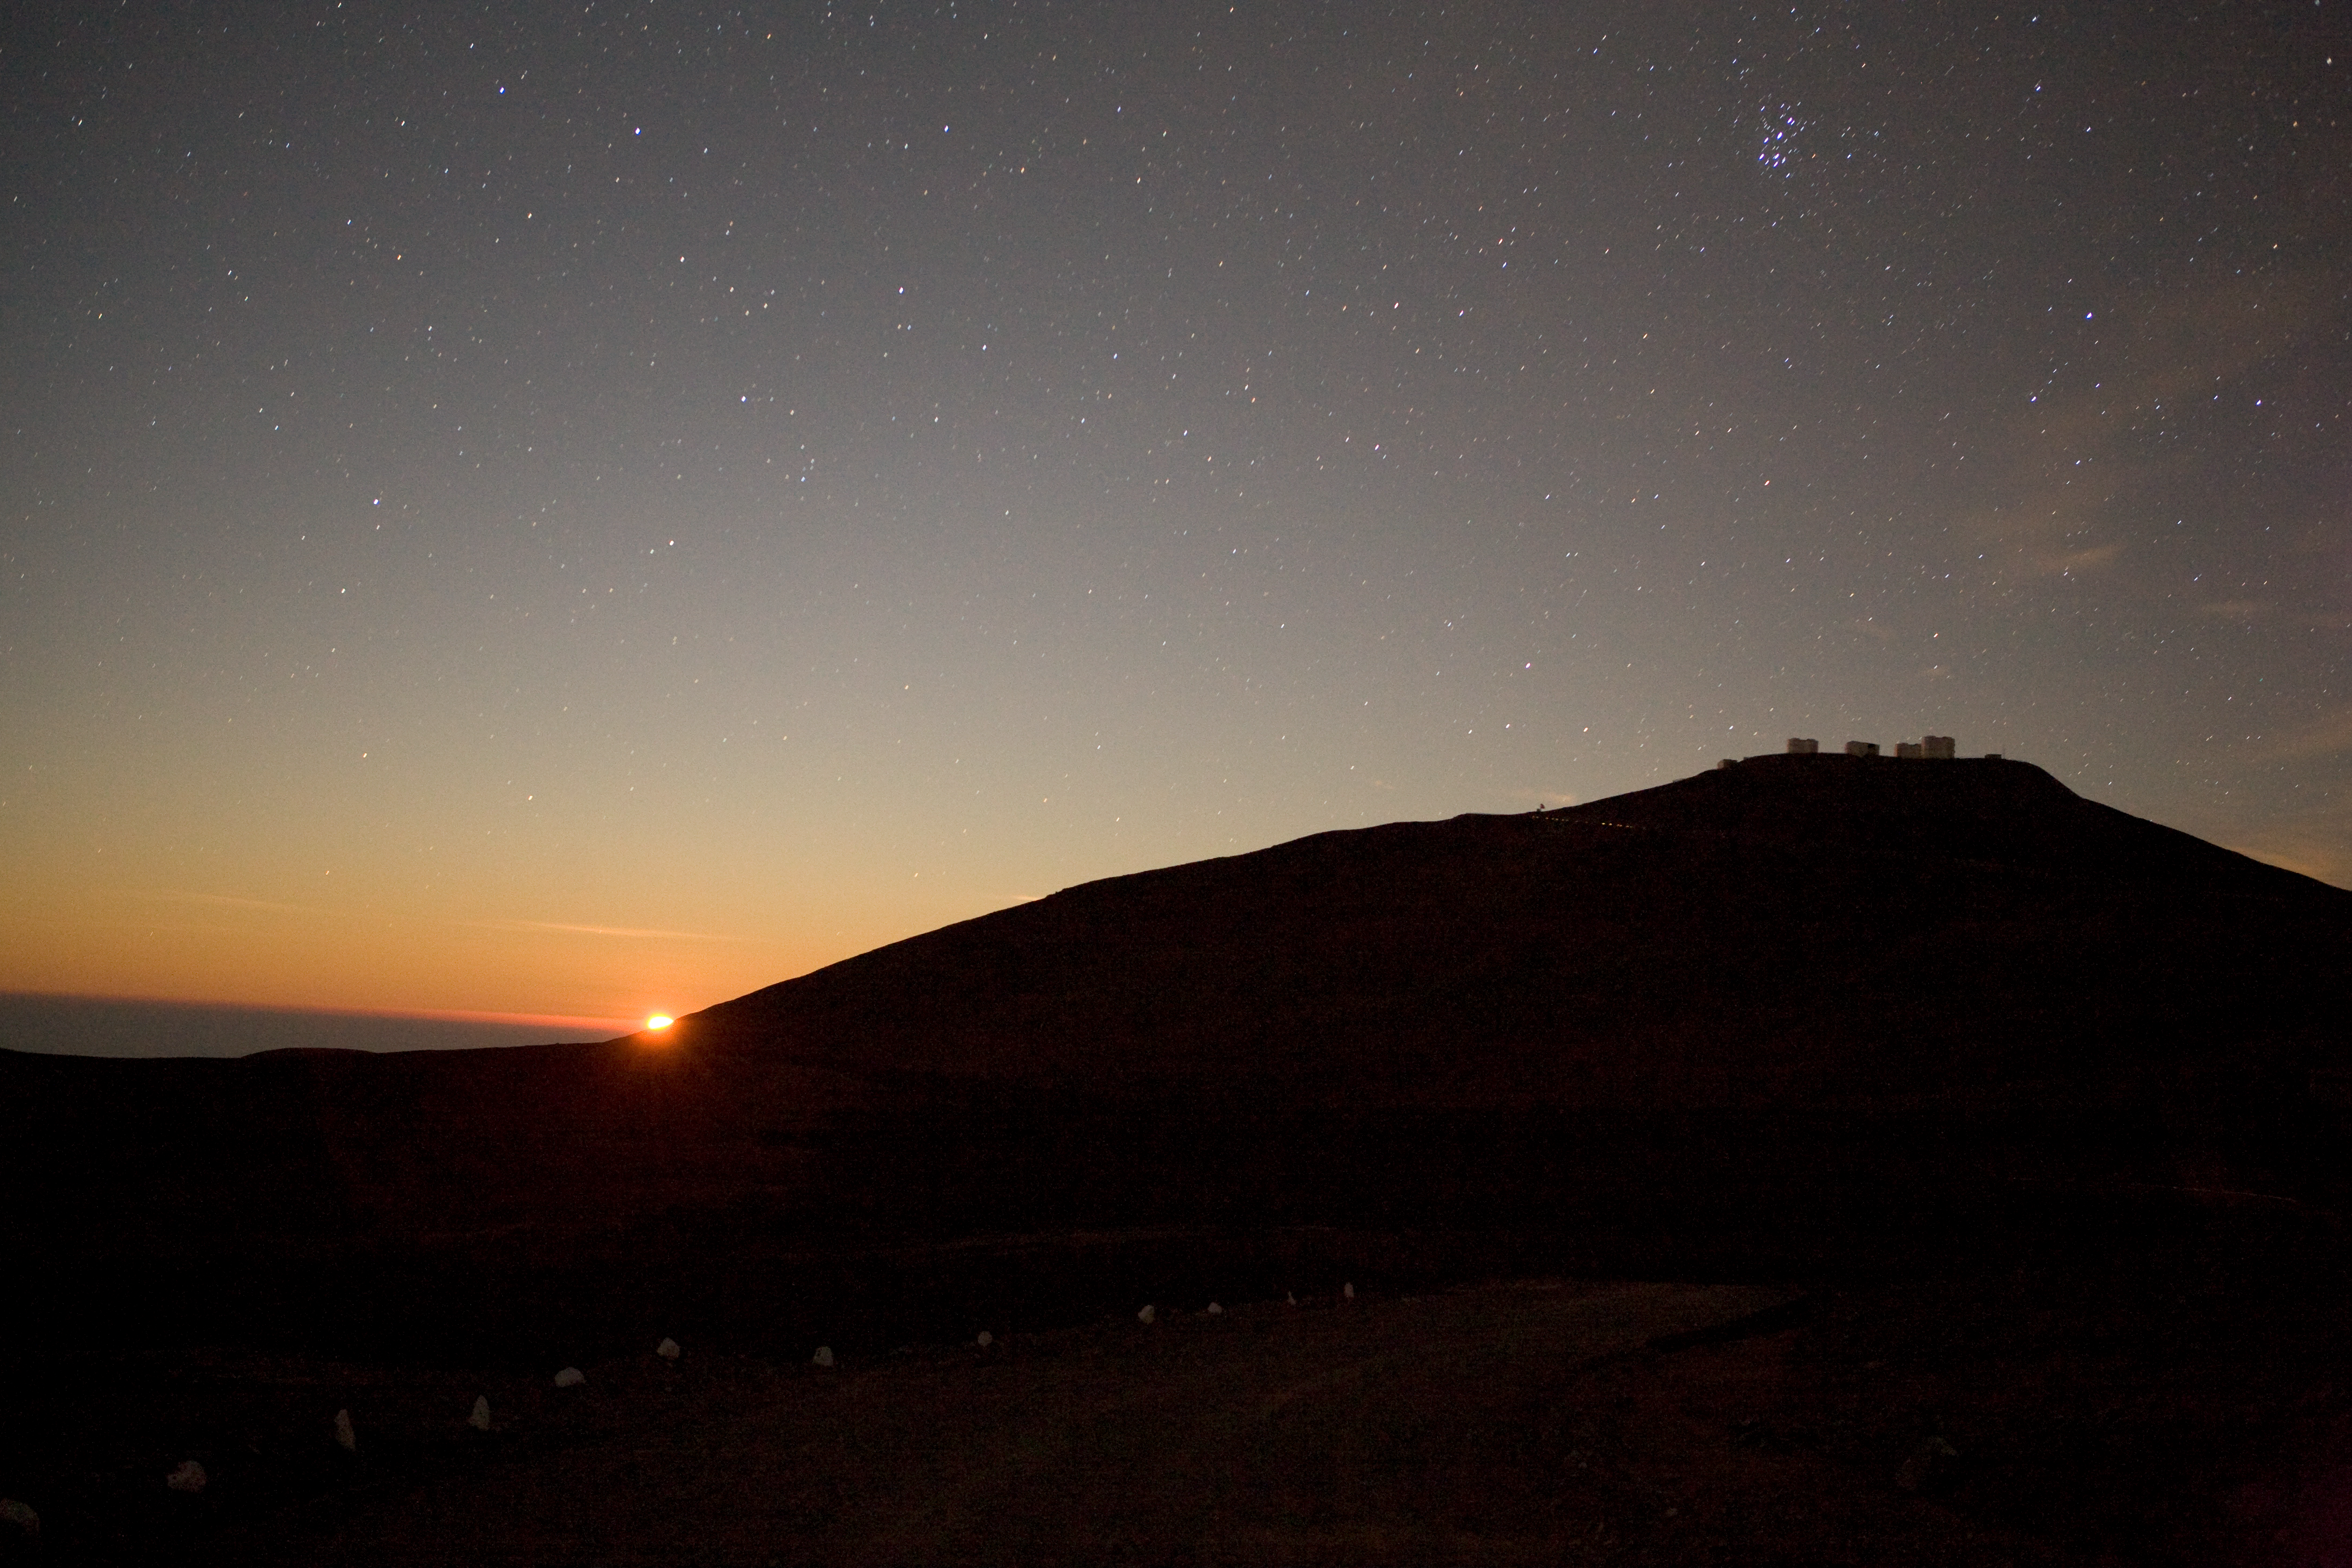

Moon setting over Paranal

Moon sets over Paranal

Credit: ESO/H.H.Heyer